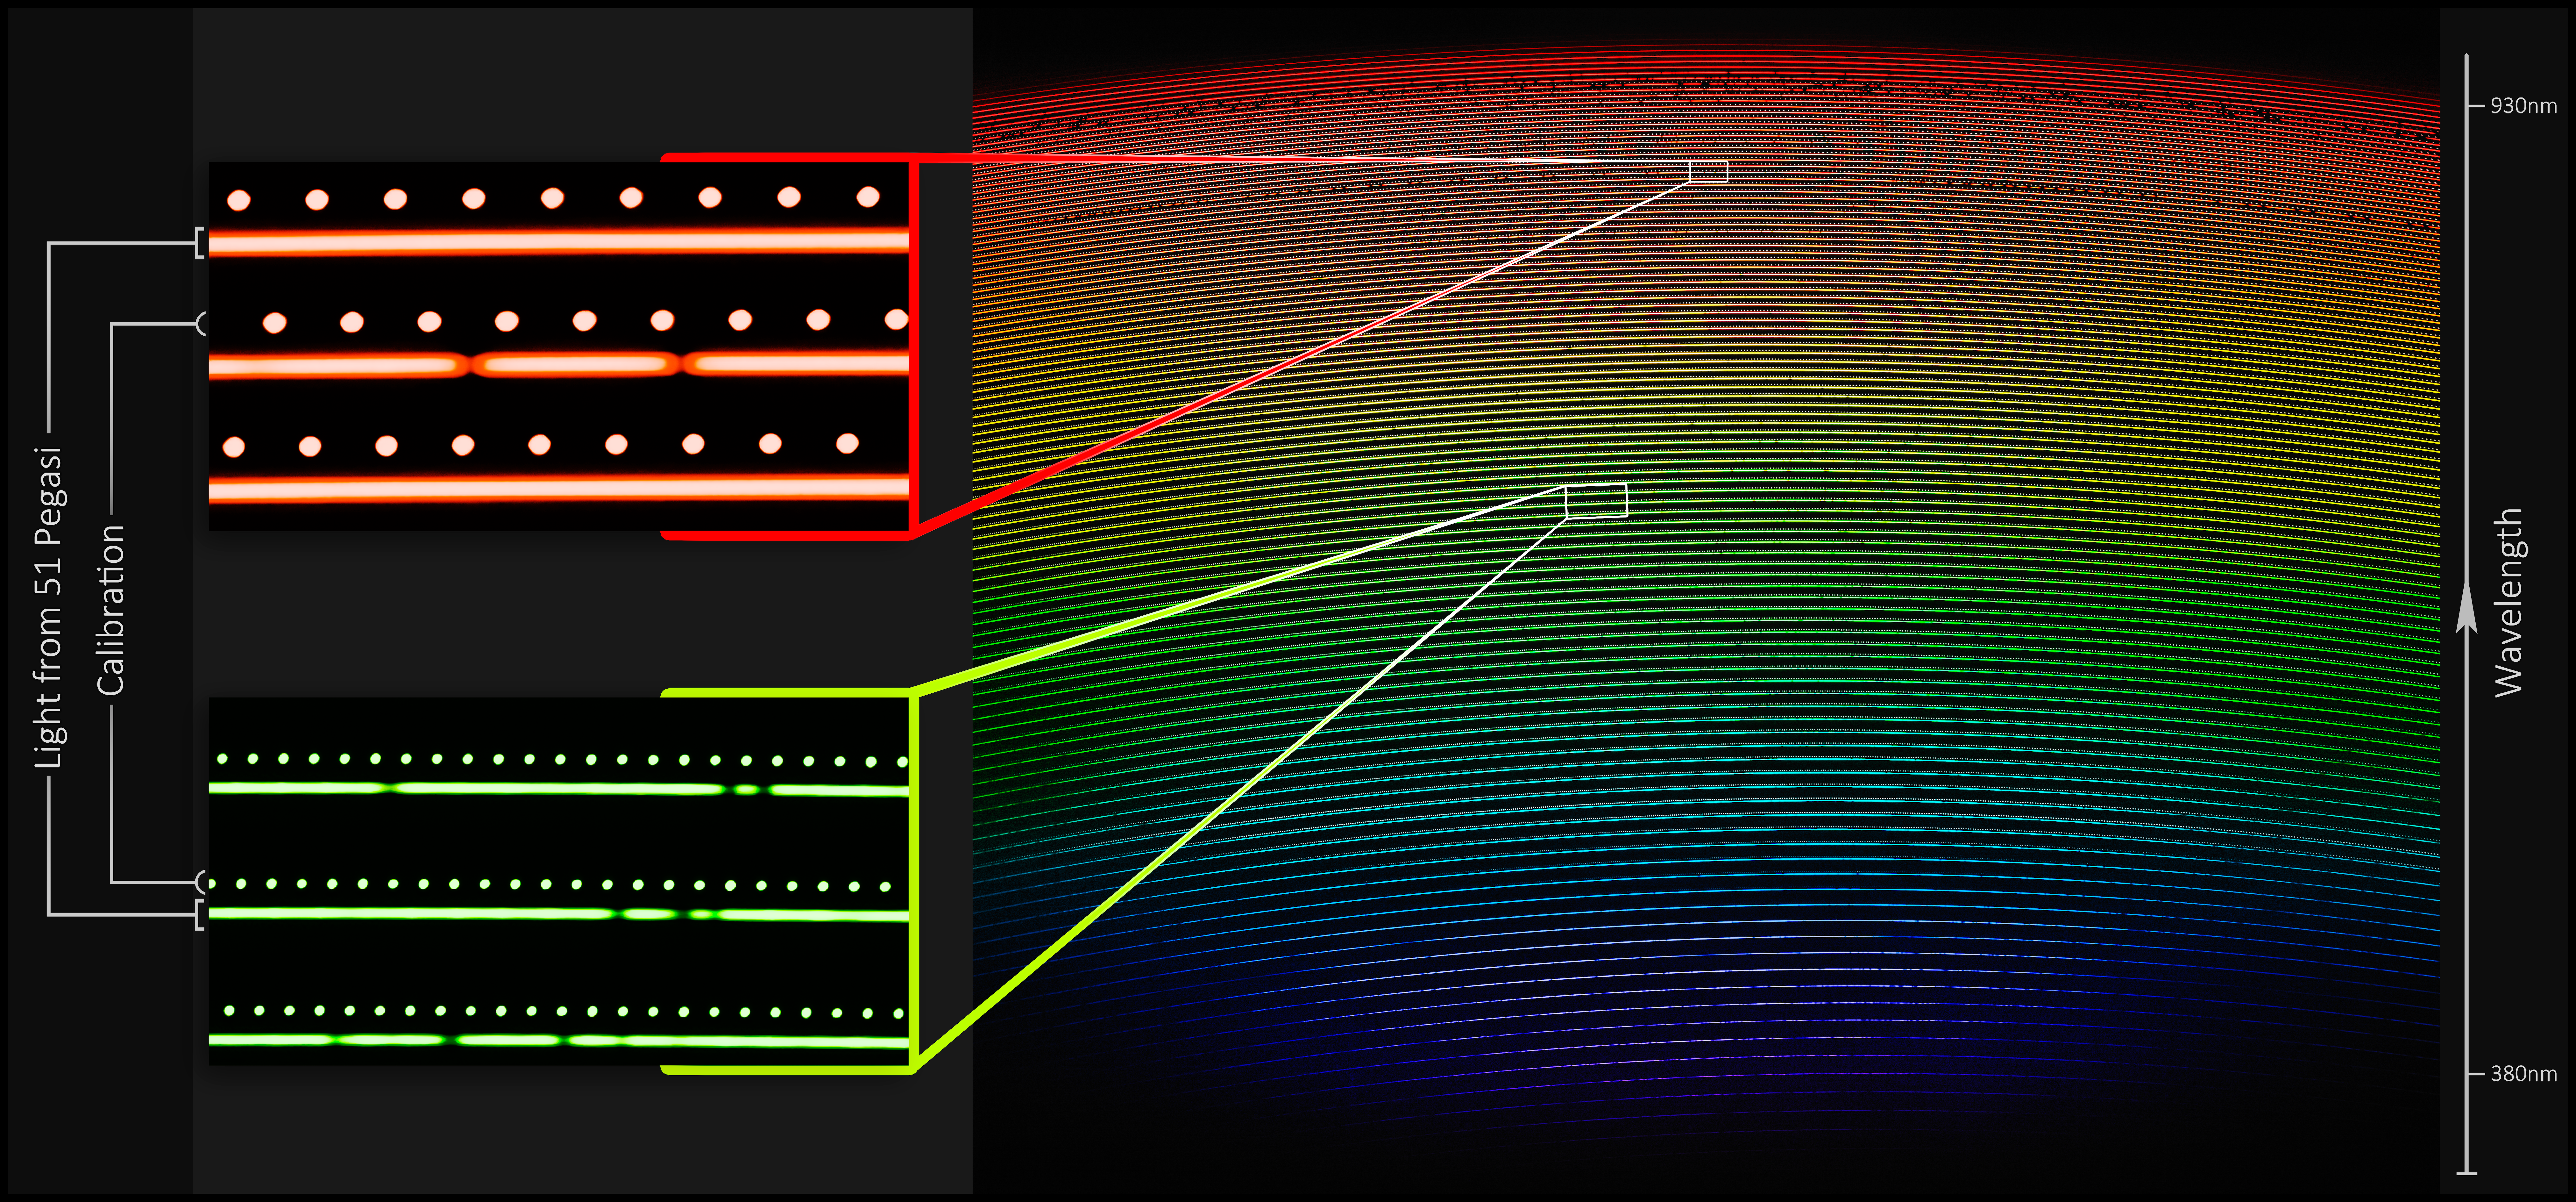

NEID First Light Spectrum (annotated)

First light spectrum of 51 Pegasi as captured by NEID on the WIYN telescope with blowup of a small section of the spectrum. The right panel shows the light from the star, highly dispersed by NEID, from short wavelengths (bluer colors) to long wavelengths (redder colors). The colors shown, which approximate the true color of the starlight at each part of image, are included for illustrative purposes only. The region in the small white box in the right panel, when expanded (left panel), shows the spectrum of the star (longer dashed lines) and the light from the wavelength calibration source (dots). Deficits of light (dark interruptions) in the stellar spectrum, are due to stellar absorption lines — “fingerprints” of the elements that are present in the atmosphere of the star. By measuring the subtle motion of these features, to bluer or redder wavelengths, astronomers can detect the “wobble” of the star produced in response to its orbiting planet.

Credit: Guðmundur Kári Stefánsson/Princeton University/Penn State/NOIRLab/NSF/KPNO/AURA